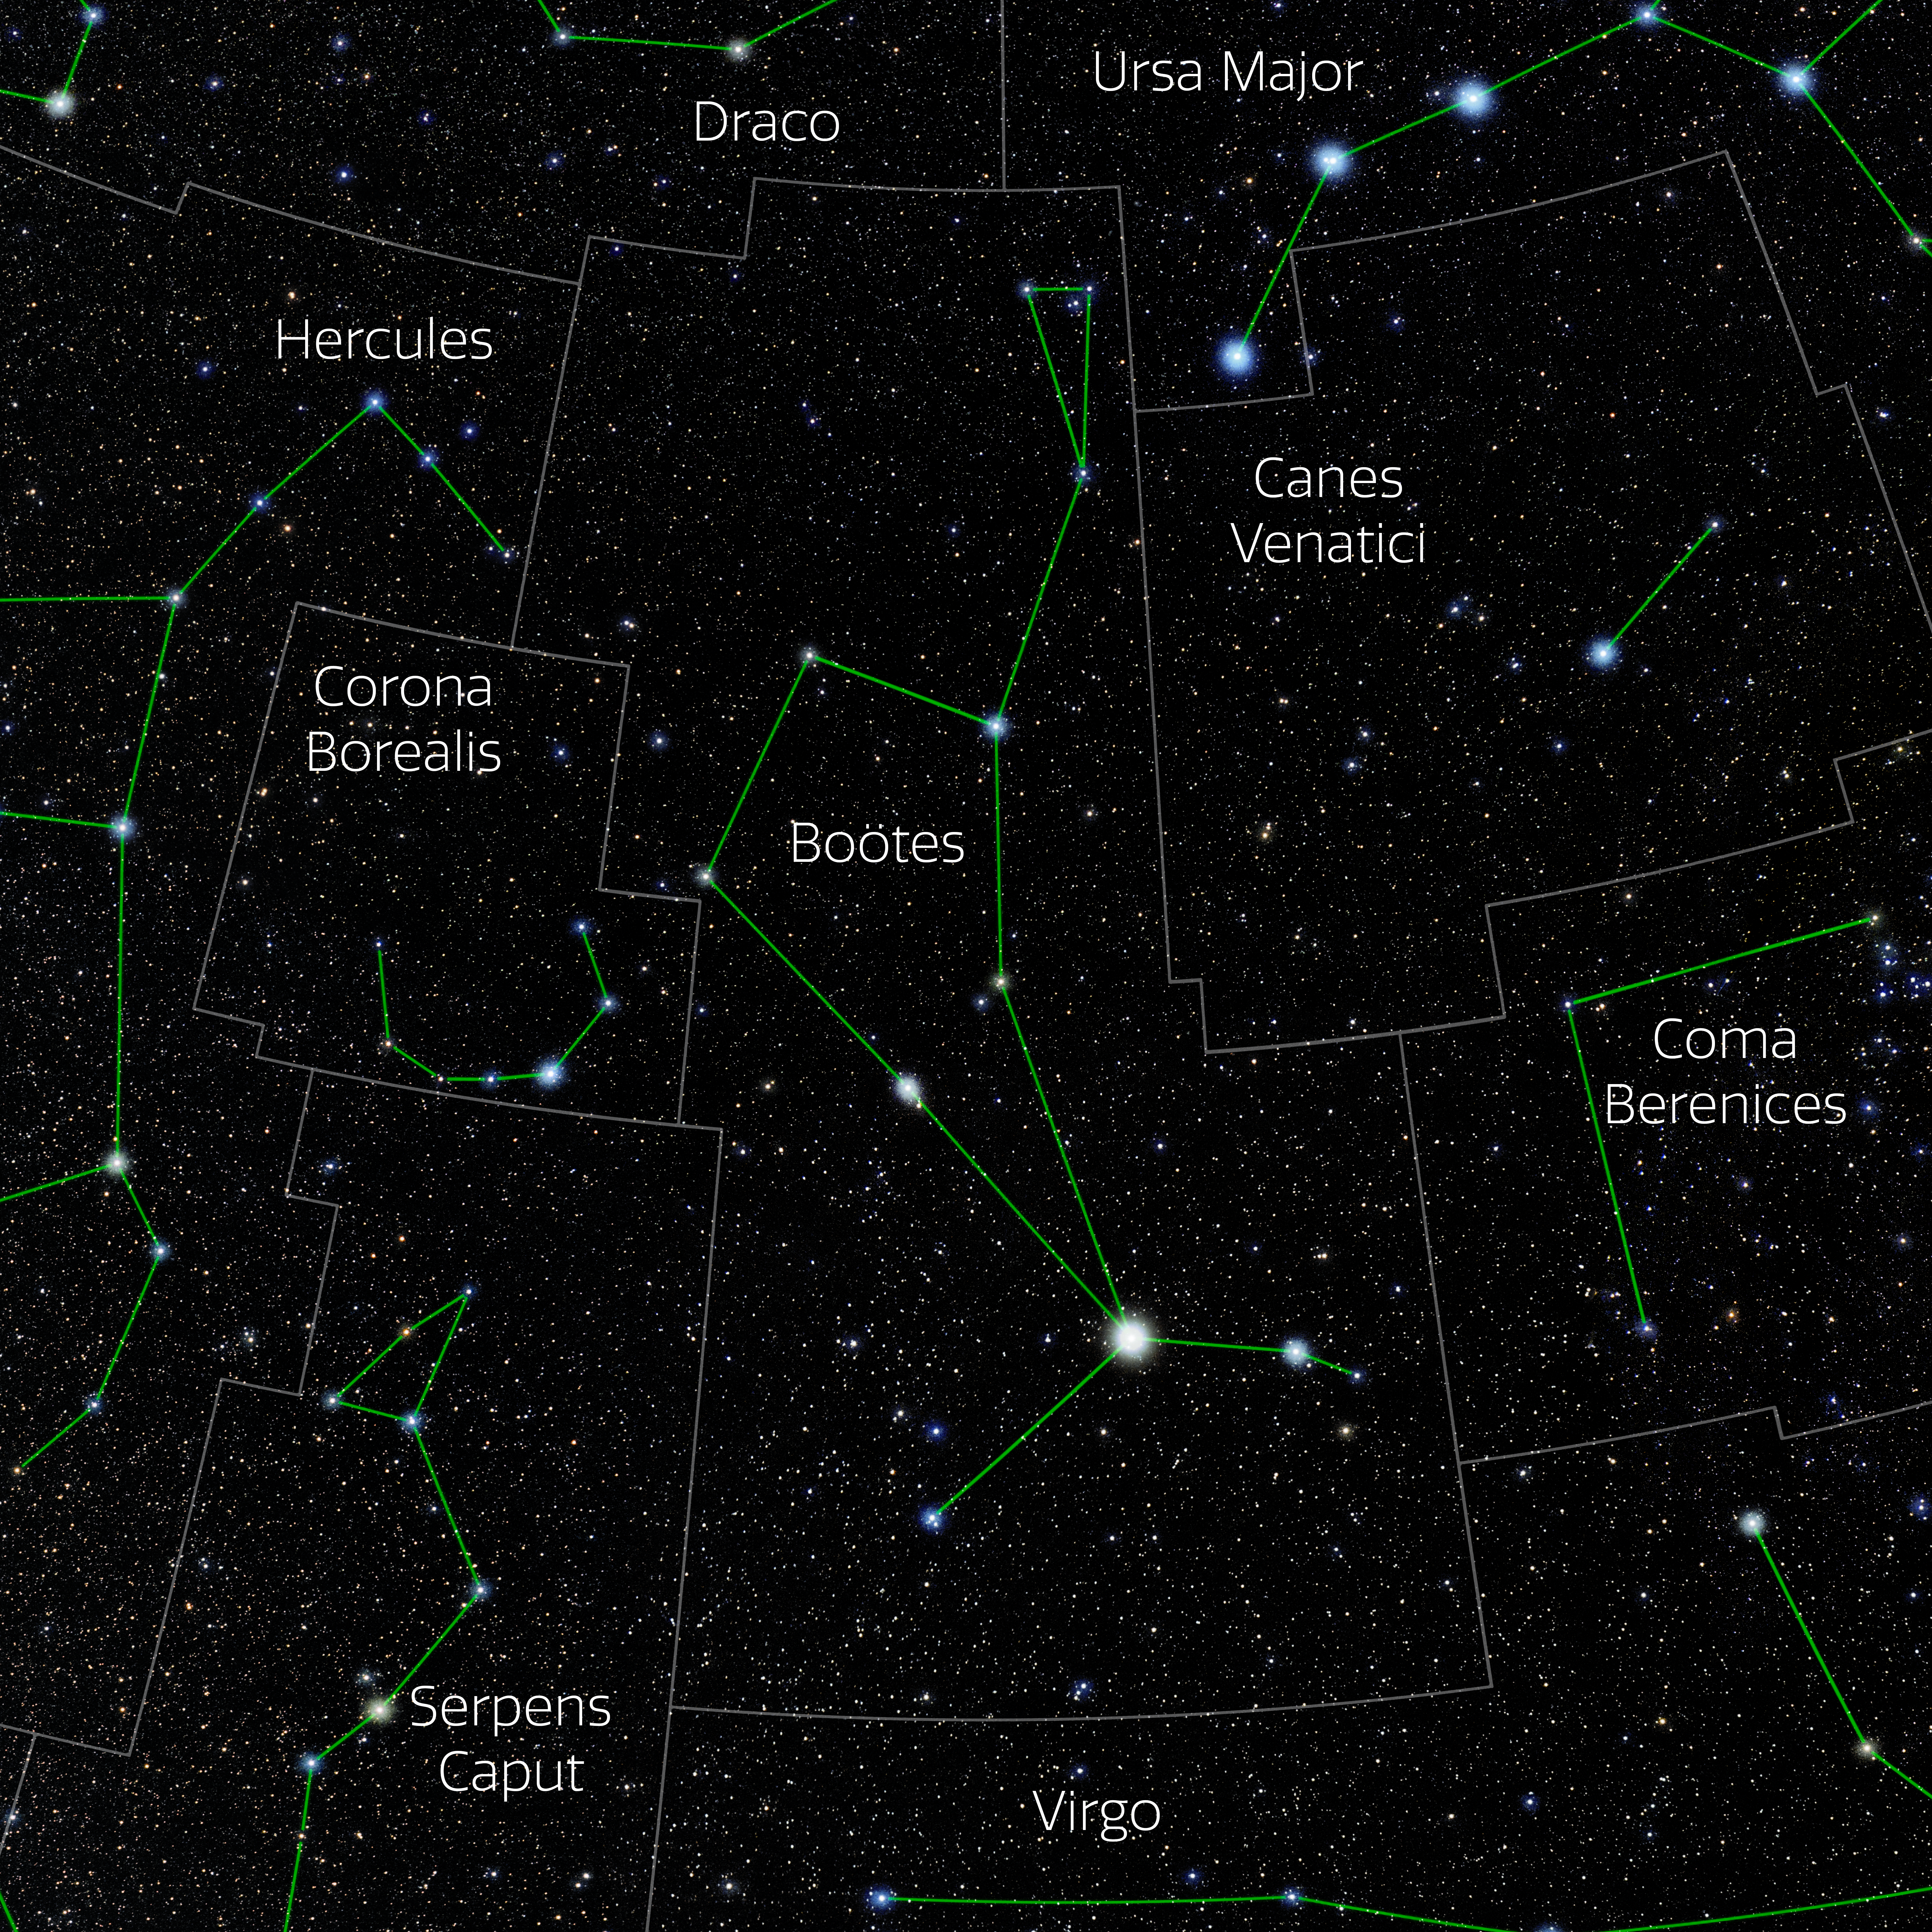

Boötes (Annotated)

Photo of the constellation Boötes with annotations from IAU and Sky & Telescope. Here is the non-annotated version.

Credit: E. Slawik/NOIRLab/NSF/AURA/M. Zamani